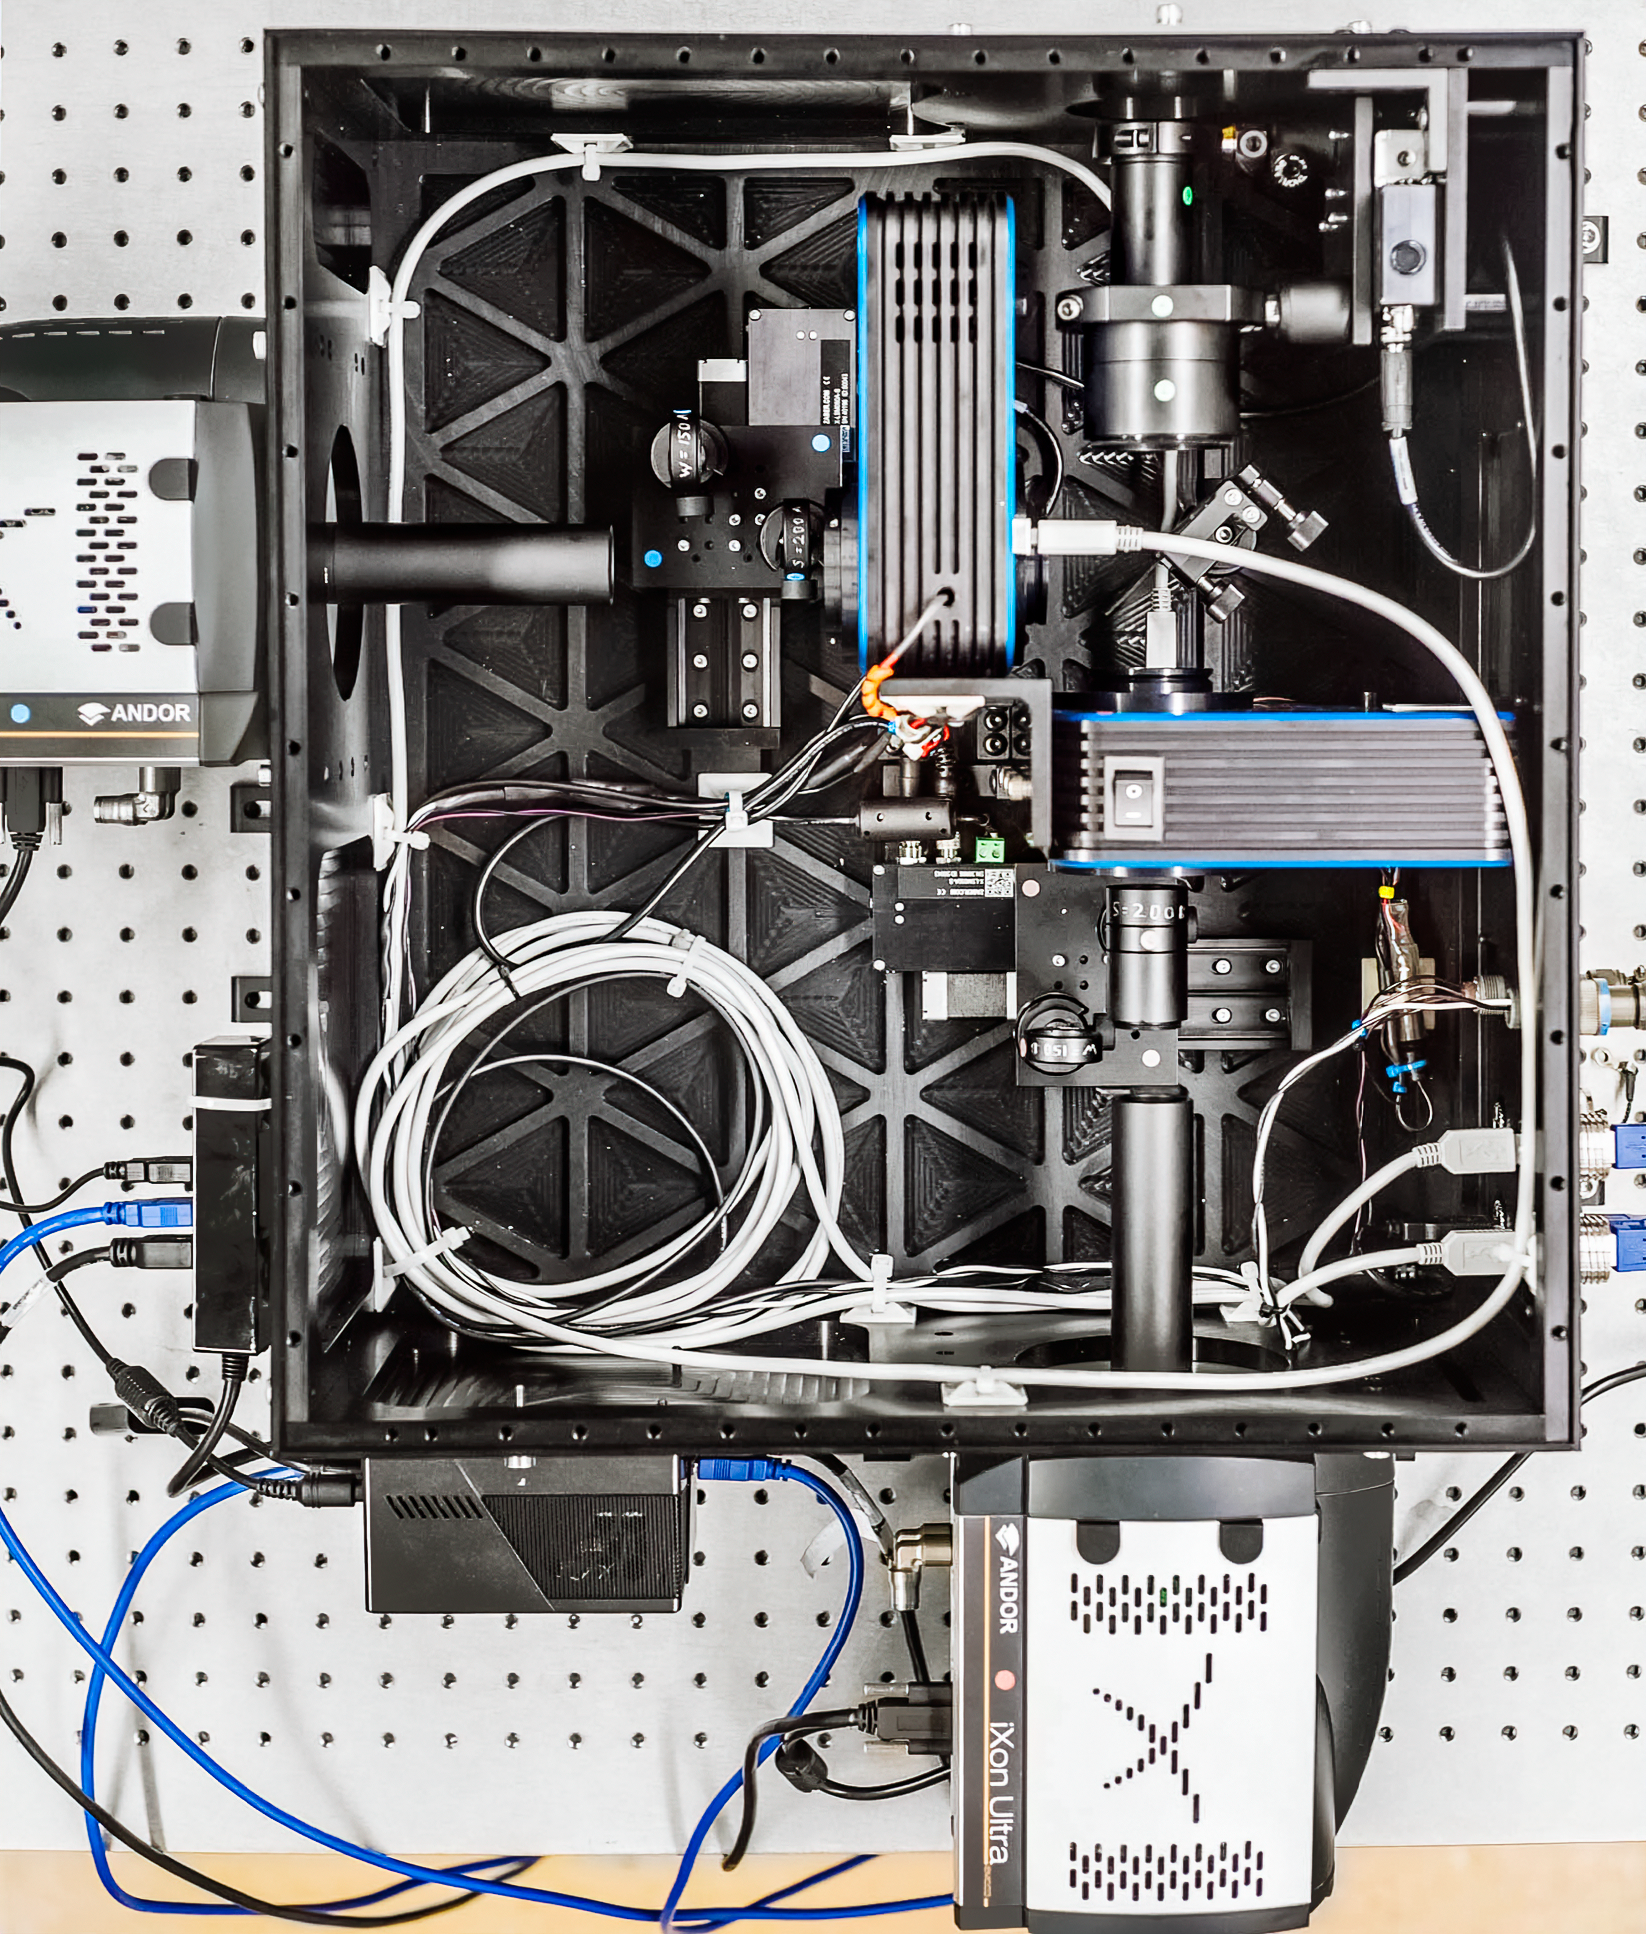

EMCCDs, collimation lenses and filter wheels set up

NESSI during the process of assembling showing the placement of electron-multiplying CCDs (EMCCDs), collimation lenses and the filter wheels.

Credit: Nicholas J. Scott/Steve B. Howell/Elliott P. Horch/Mark E. Everett